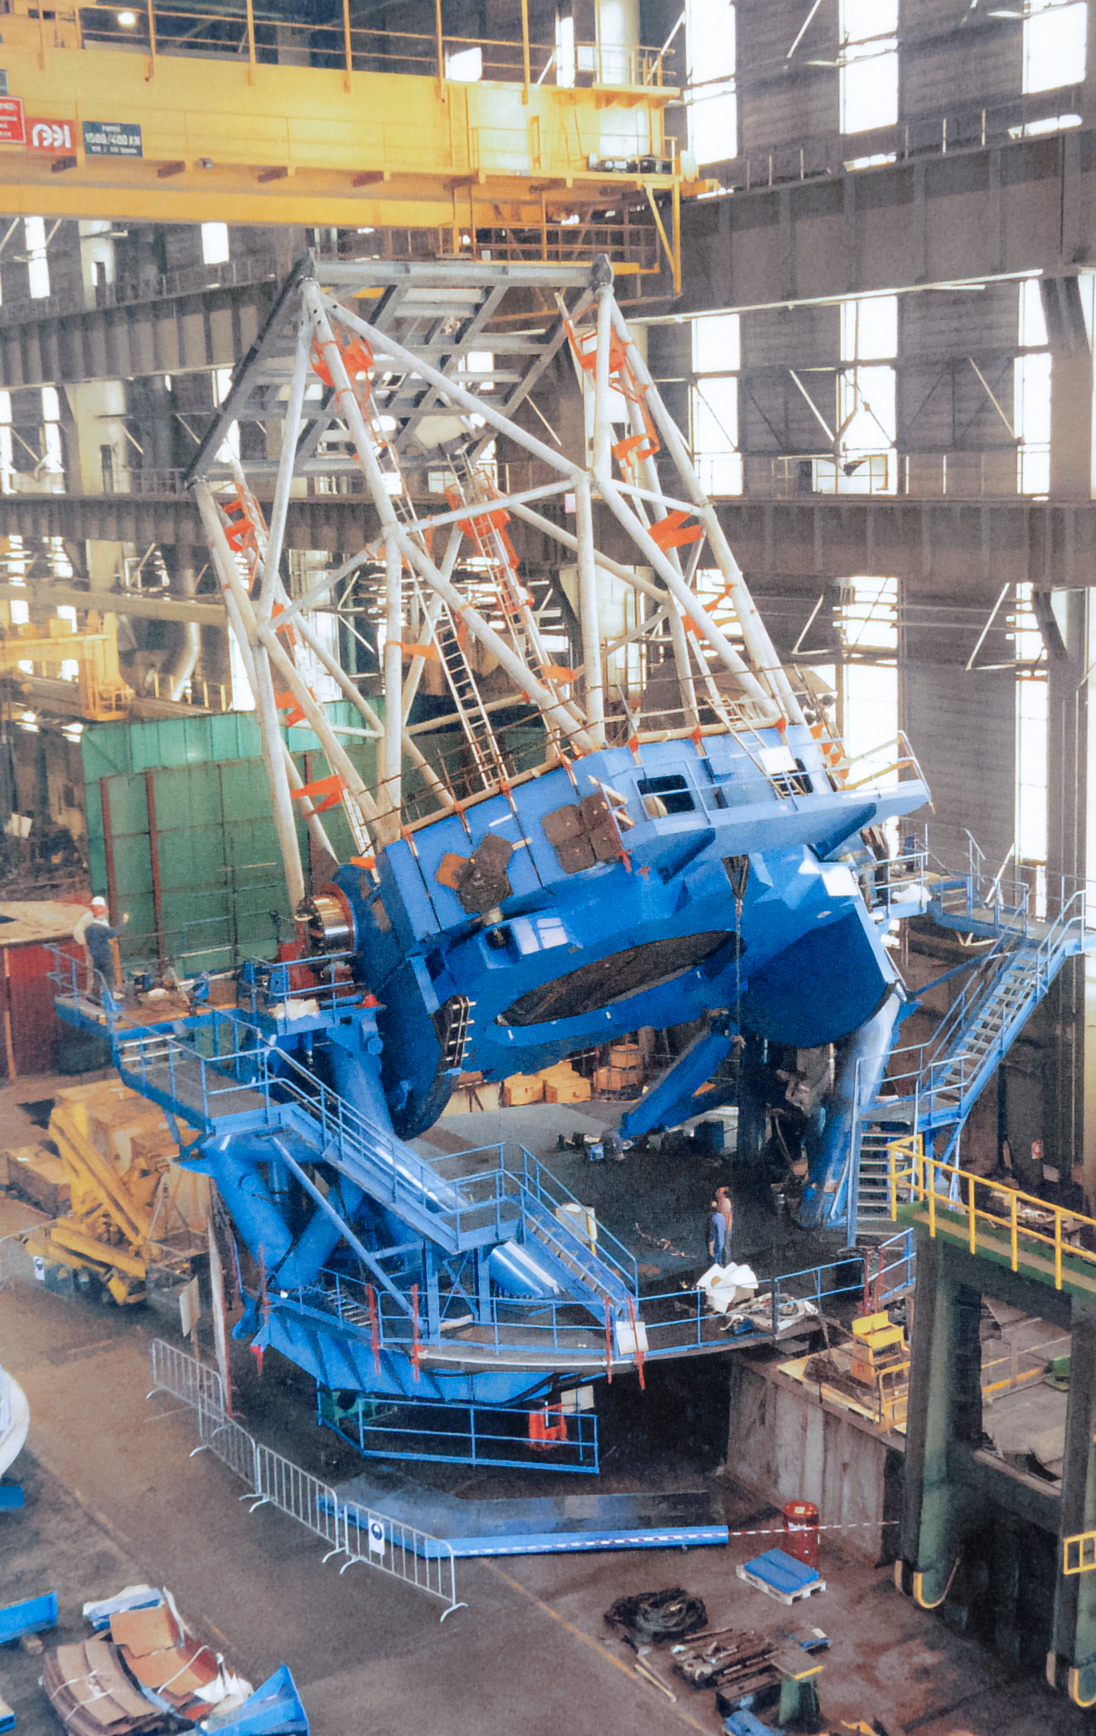

Gemini Activities

Activities related to the construction and commissioning of the twin International Gemini Observatory telescopes.

Credit: International Gemini Observatory/NOIRLab/NSF/AURA